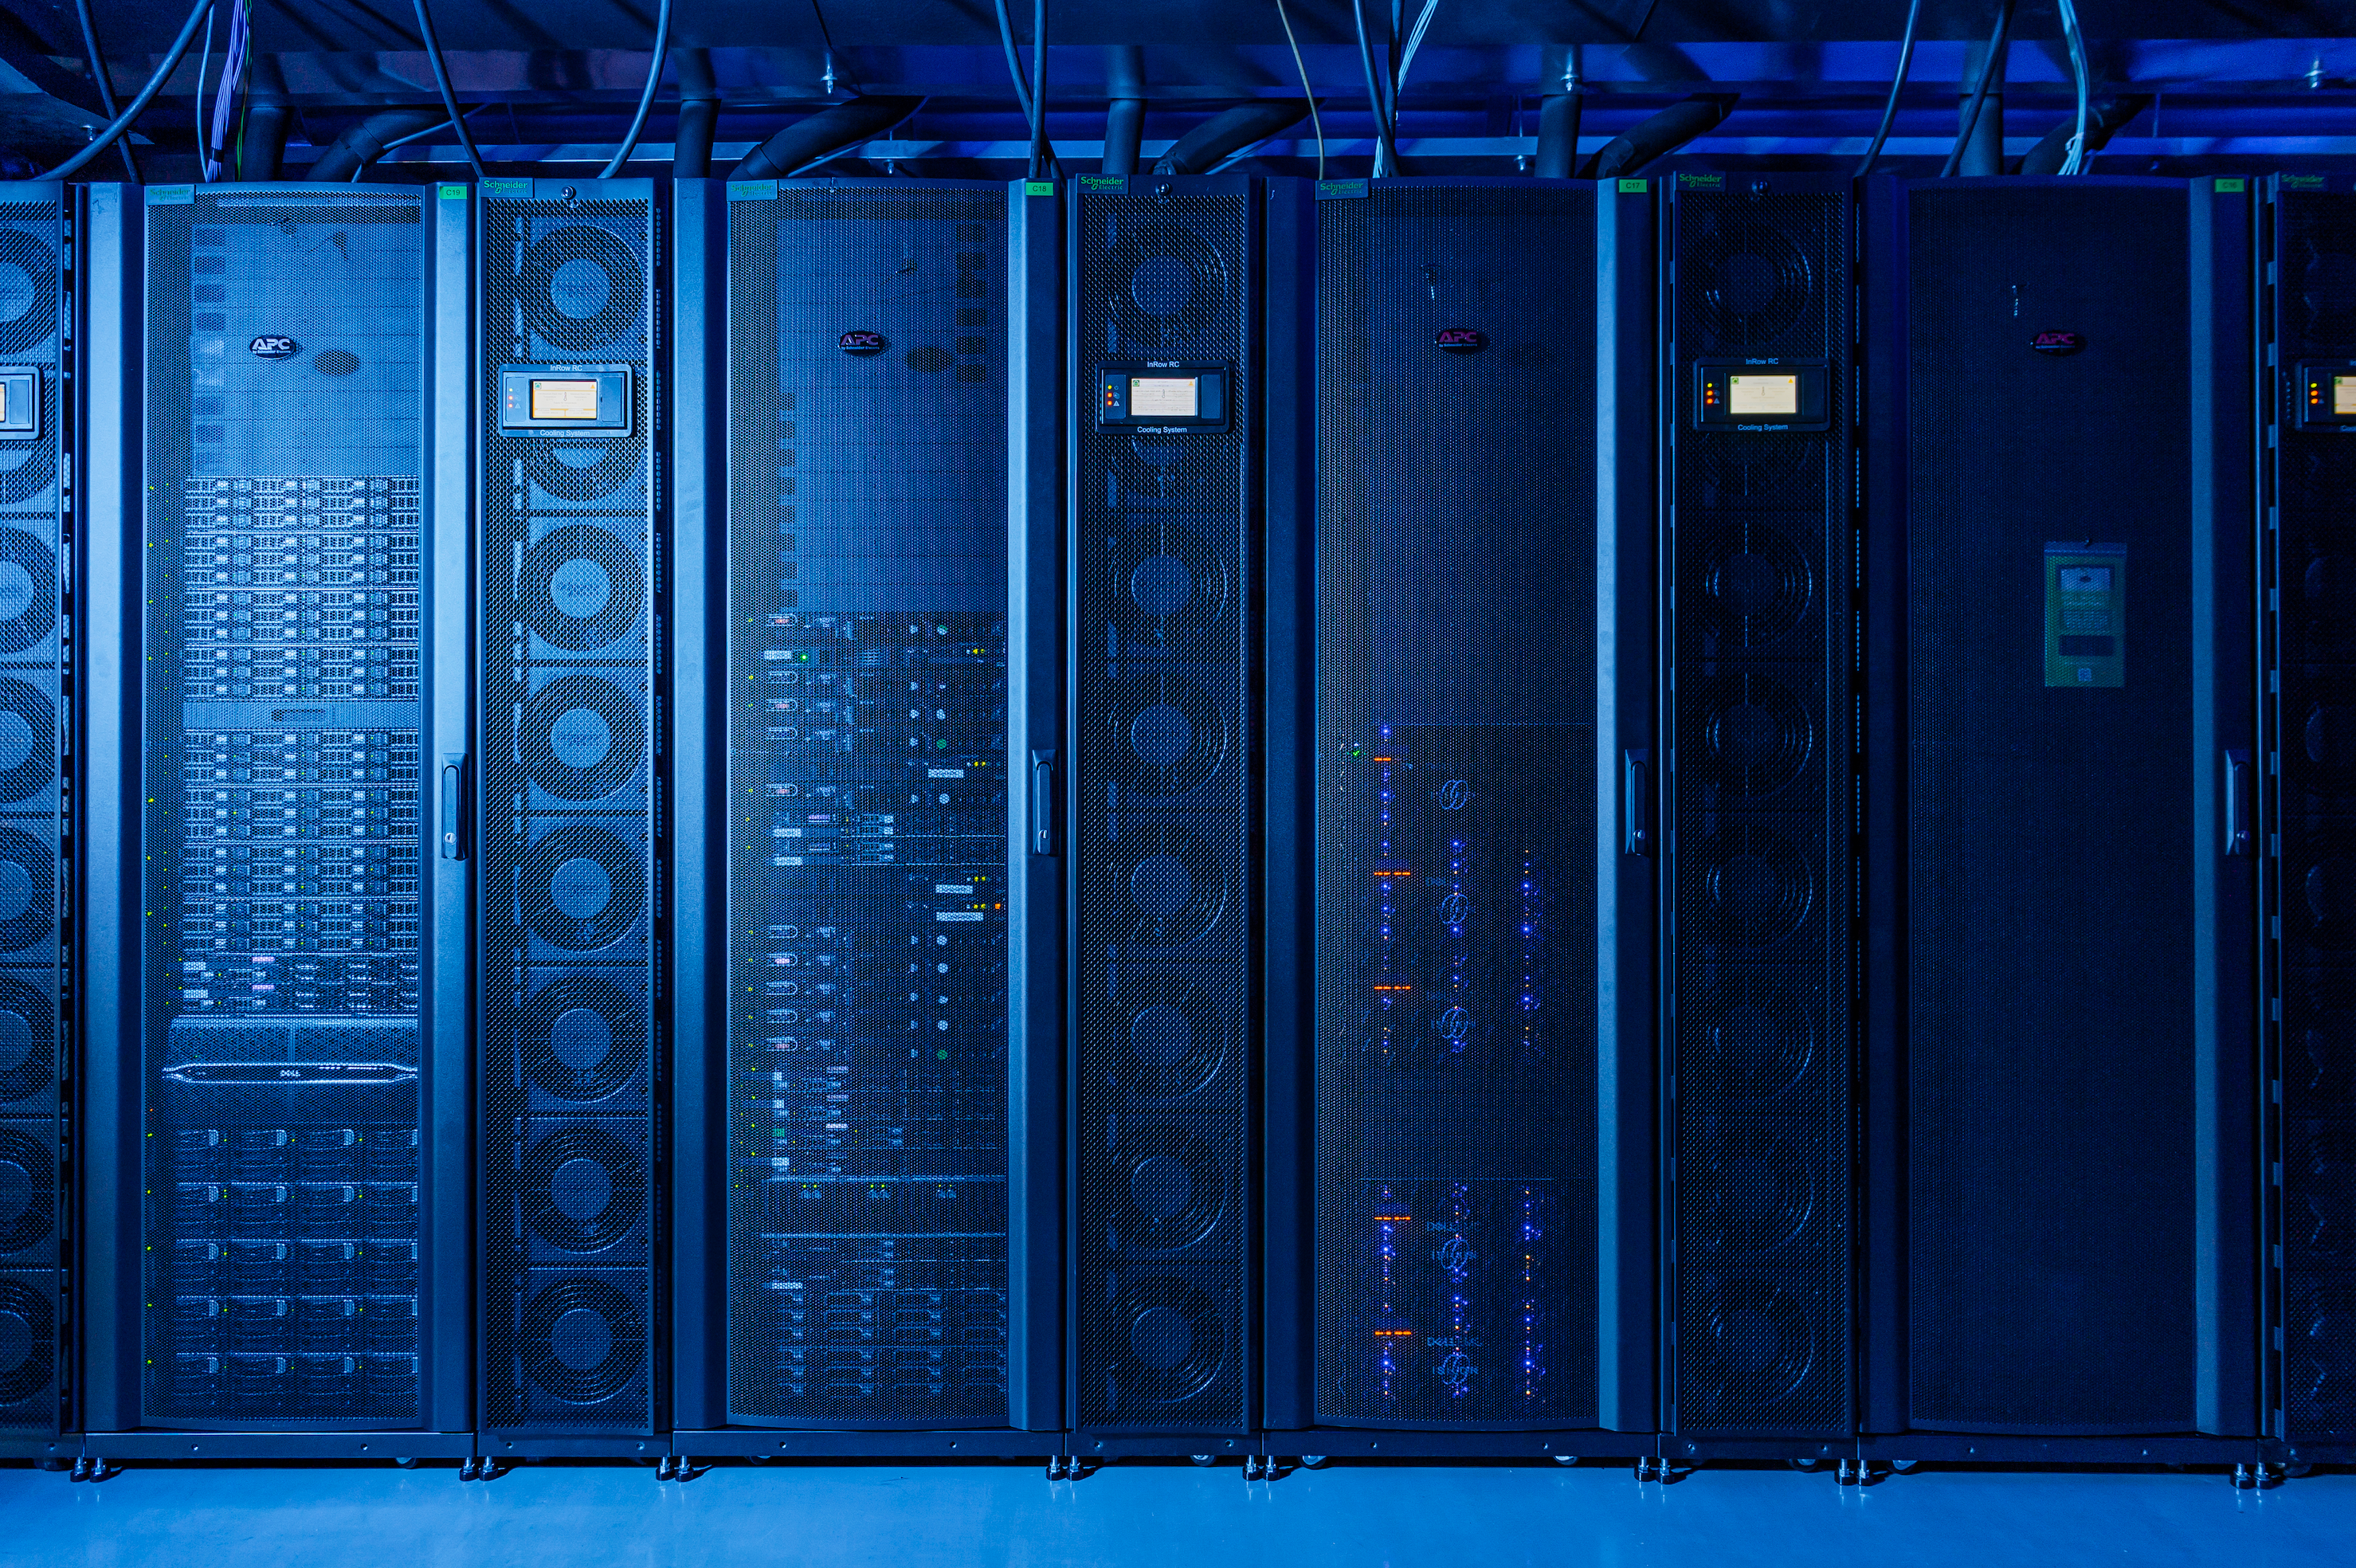

CC-IN2P3 data center

Rubin's data processing infrastructure is distributed across three main centers: the U.S. Data Facility at SLAC, the UK Data Facility, and, here, the France Data Facility at the IN2P3/CNRS Computing Center.

Credit: Cyril Fresillon/CC IN2P3/CNRS Images